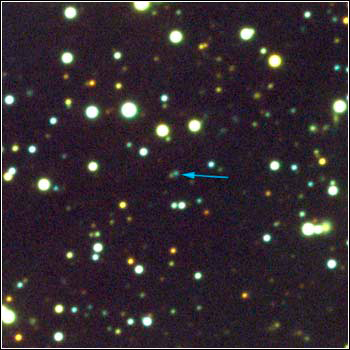

Gamma Ray Burst

Credit: NOIRLab